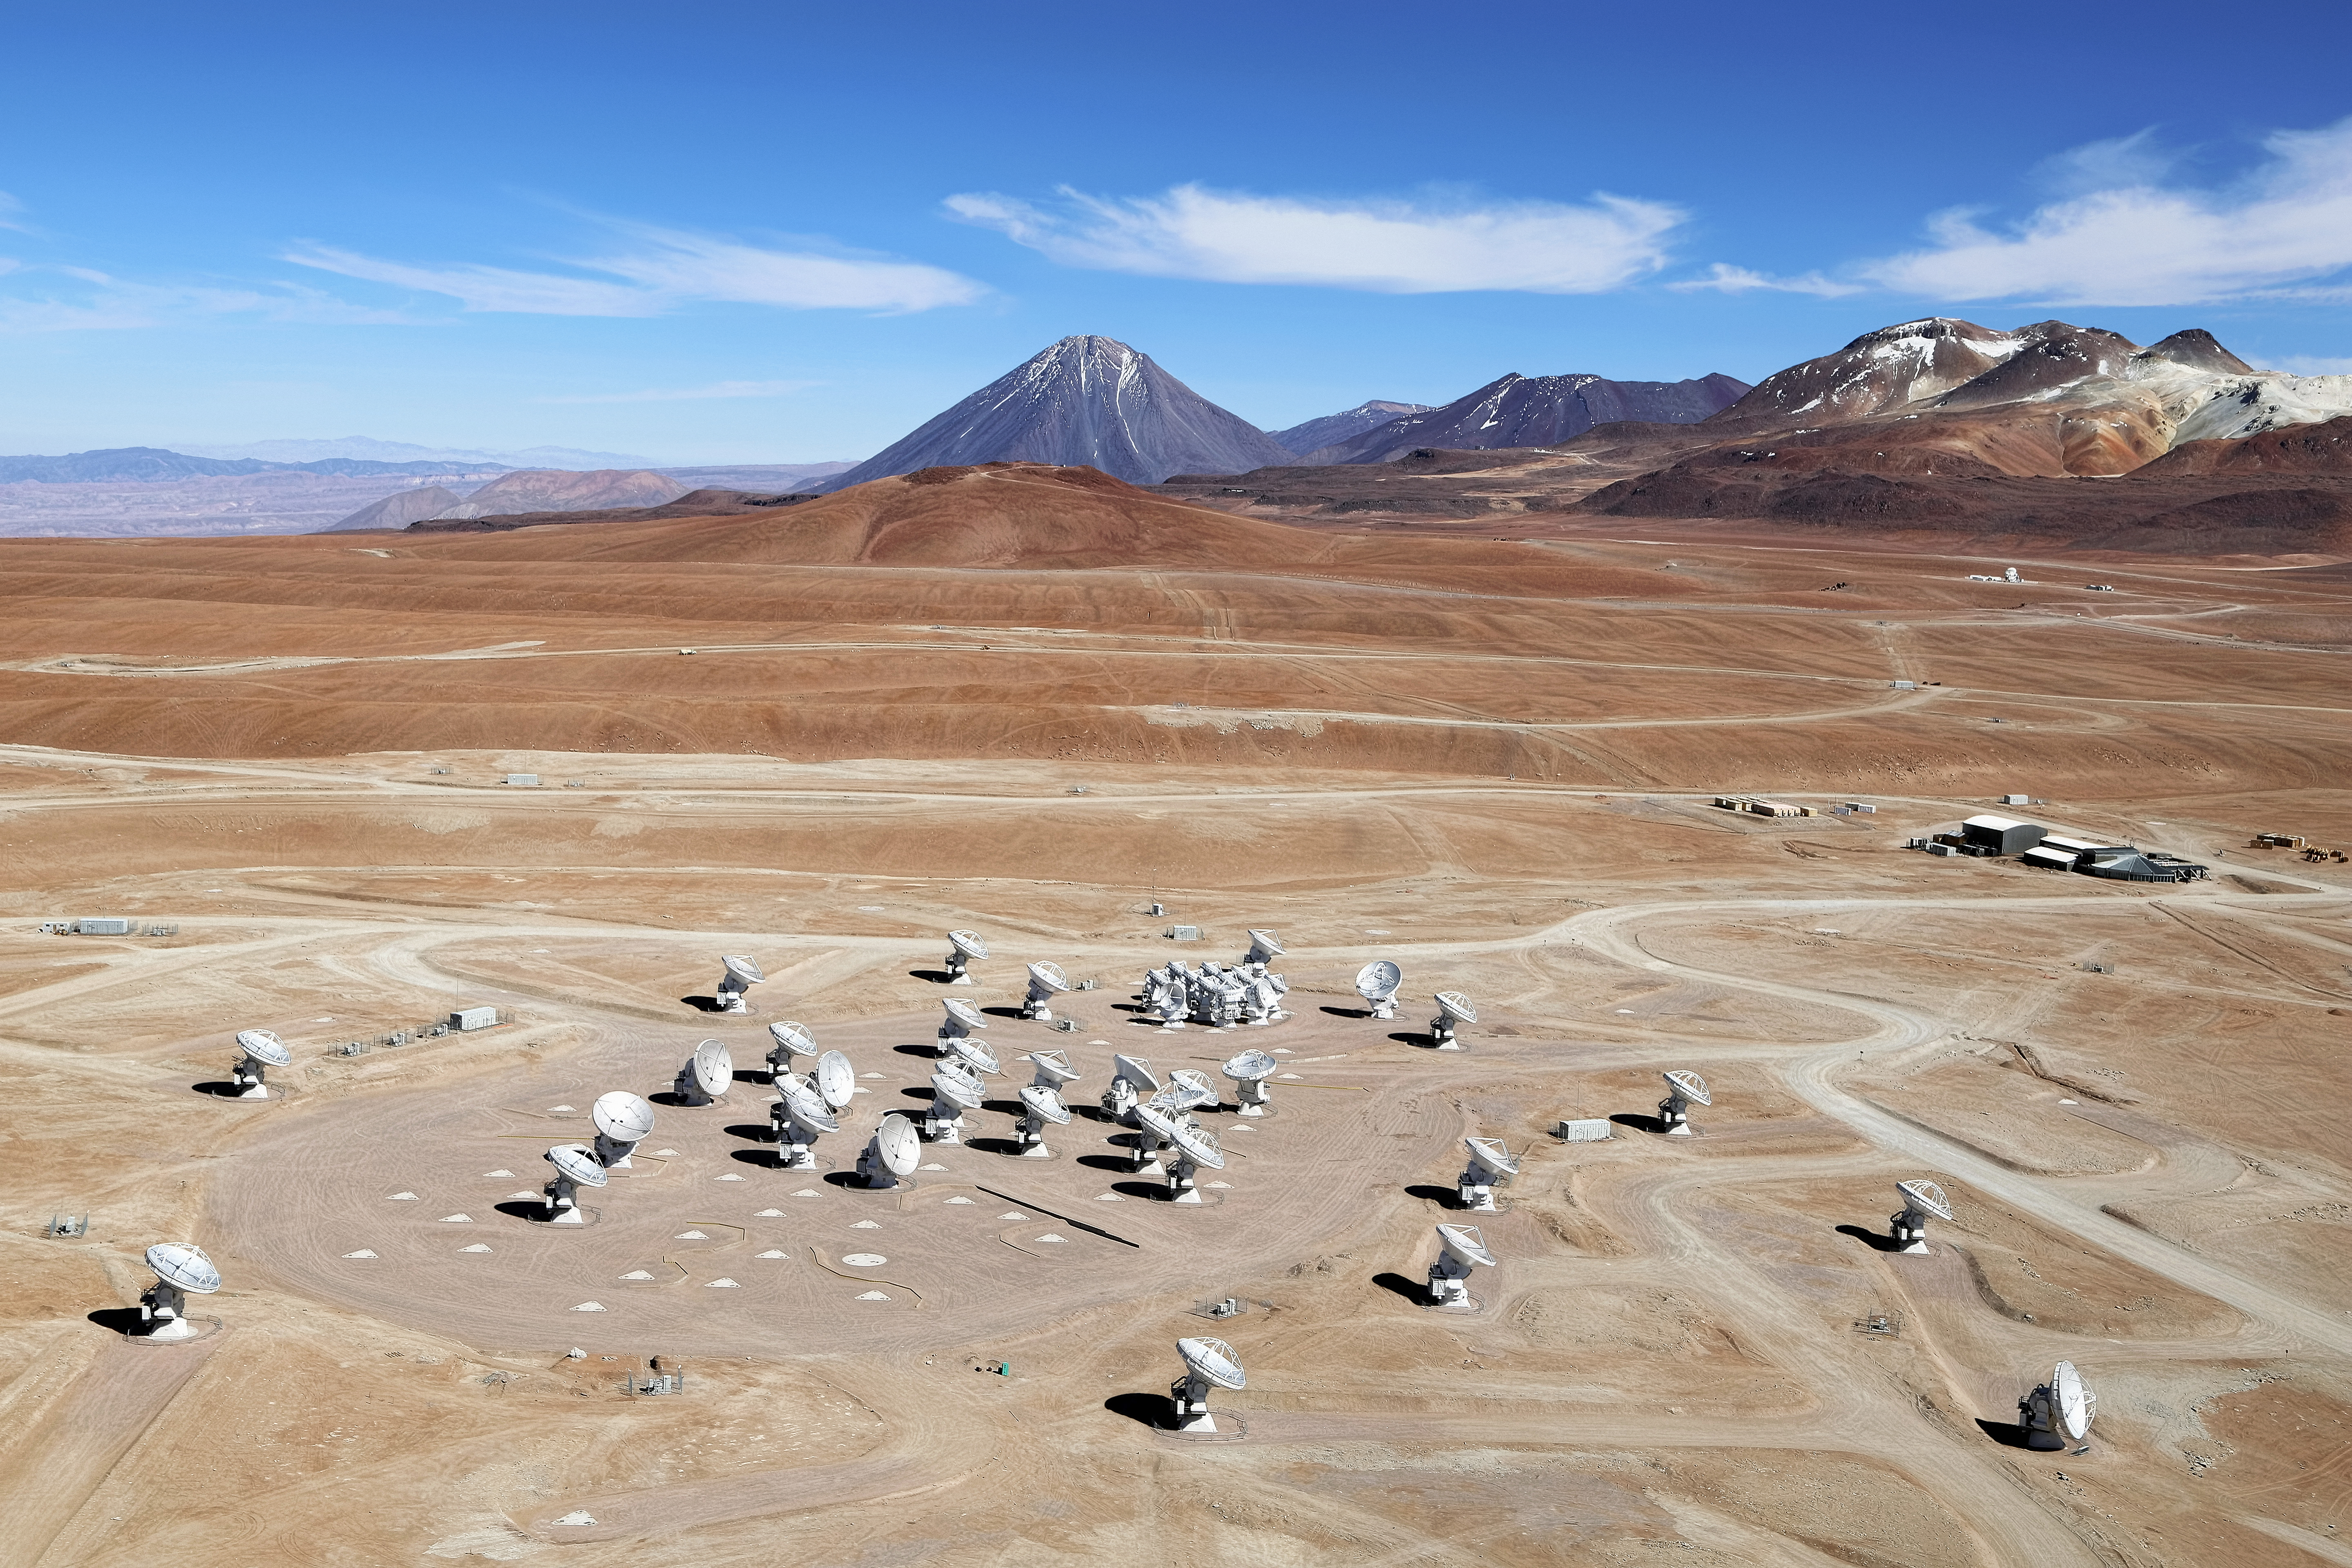

ALMA array from the air

This image shows an aerial view of the Chajnantor Plateau, located at an altitude of 5000 meters in the Chilean Andes, where the array of ALMA antennas is located. The large antennas have a diameter of 12 meters, while 12 smaller antennas with a diameter of 7 meters make up the ALMA Compact Array (ACA). On the horizon, the main peaks from right to left are Cerro Chajnantor, Cerro Toco, and Juriques. This photo was taken in December 2012, four months prior to the ALMA inauguration.

Credit: Clem & Adri Bacri-Normier (wingsforscience.com/ESO)